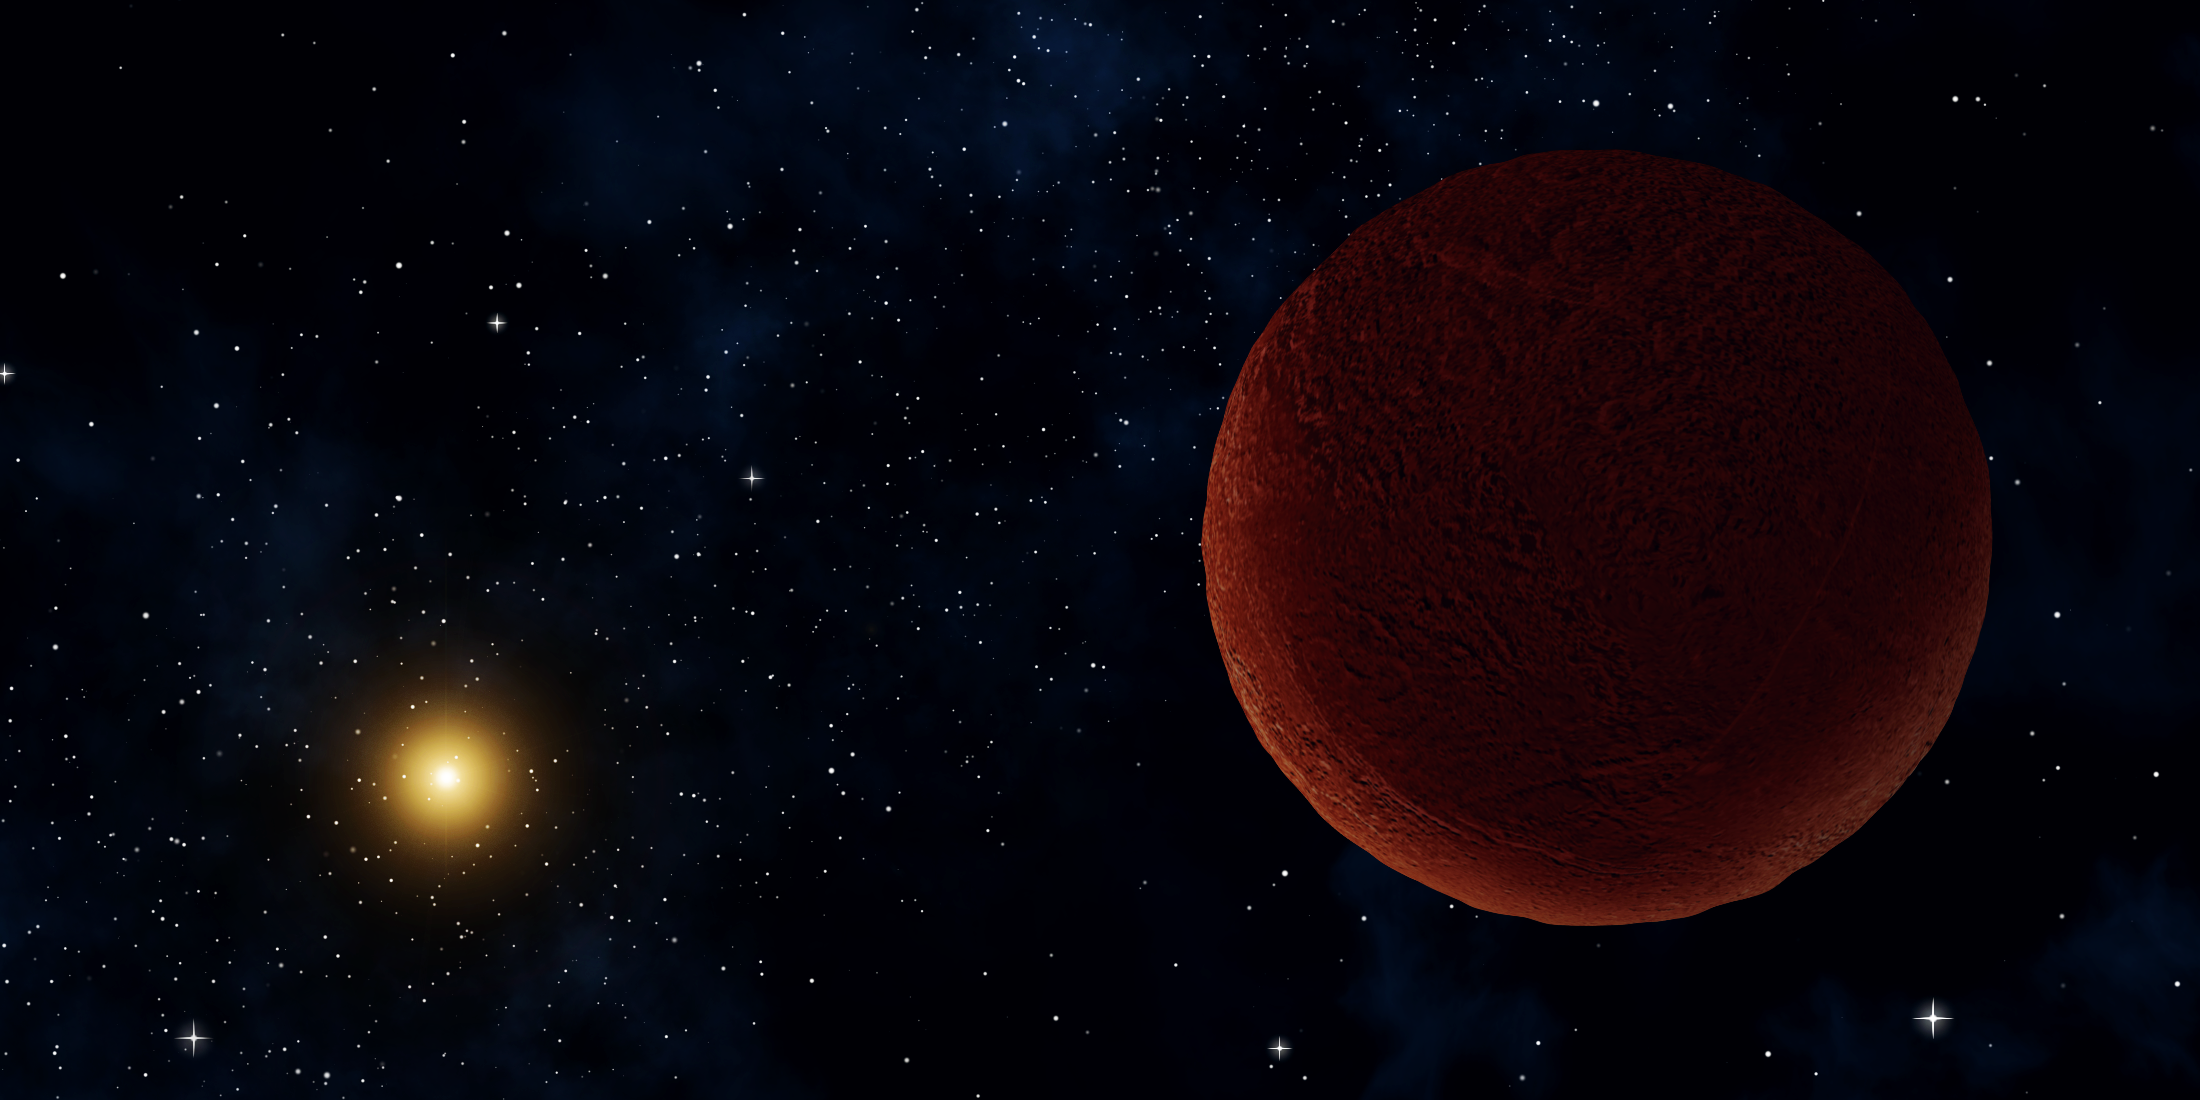

ALMA Investigates ‘DeeDee,’ a Distant, Dim Member of Our Solar System

Artist concept of the planetary body 2014 UZ224, more informally known as DeeDee. ALMA was able to observe the faint millimeter-wavelength "glow" emitted by the object, confirming it is roughly 635 kilometers across. At this size, DeeDee should have enough mass to be spherical, the criterion necessary for astronomers to consider it a dwarf planet, though it has yet to receive that official designation.

Credit: Alexandra Angelich (NRAO/AUI/NSF)